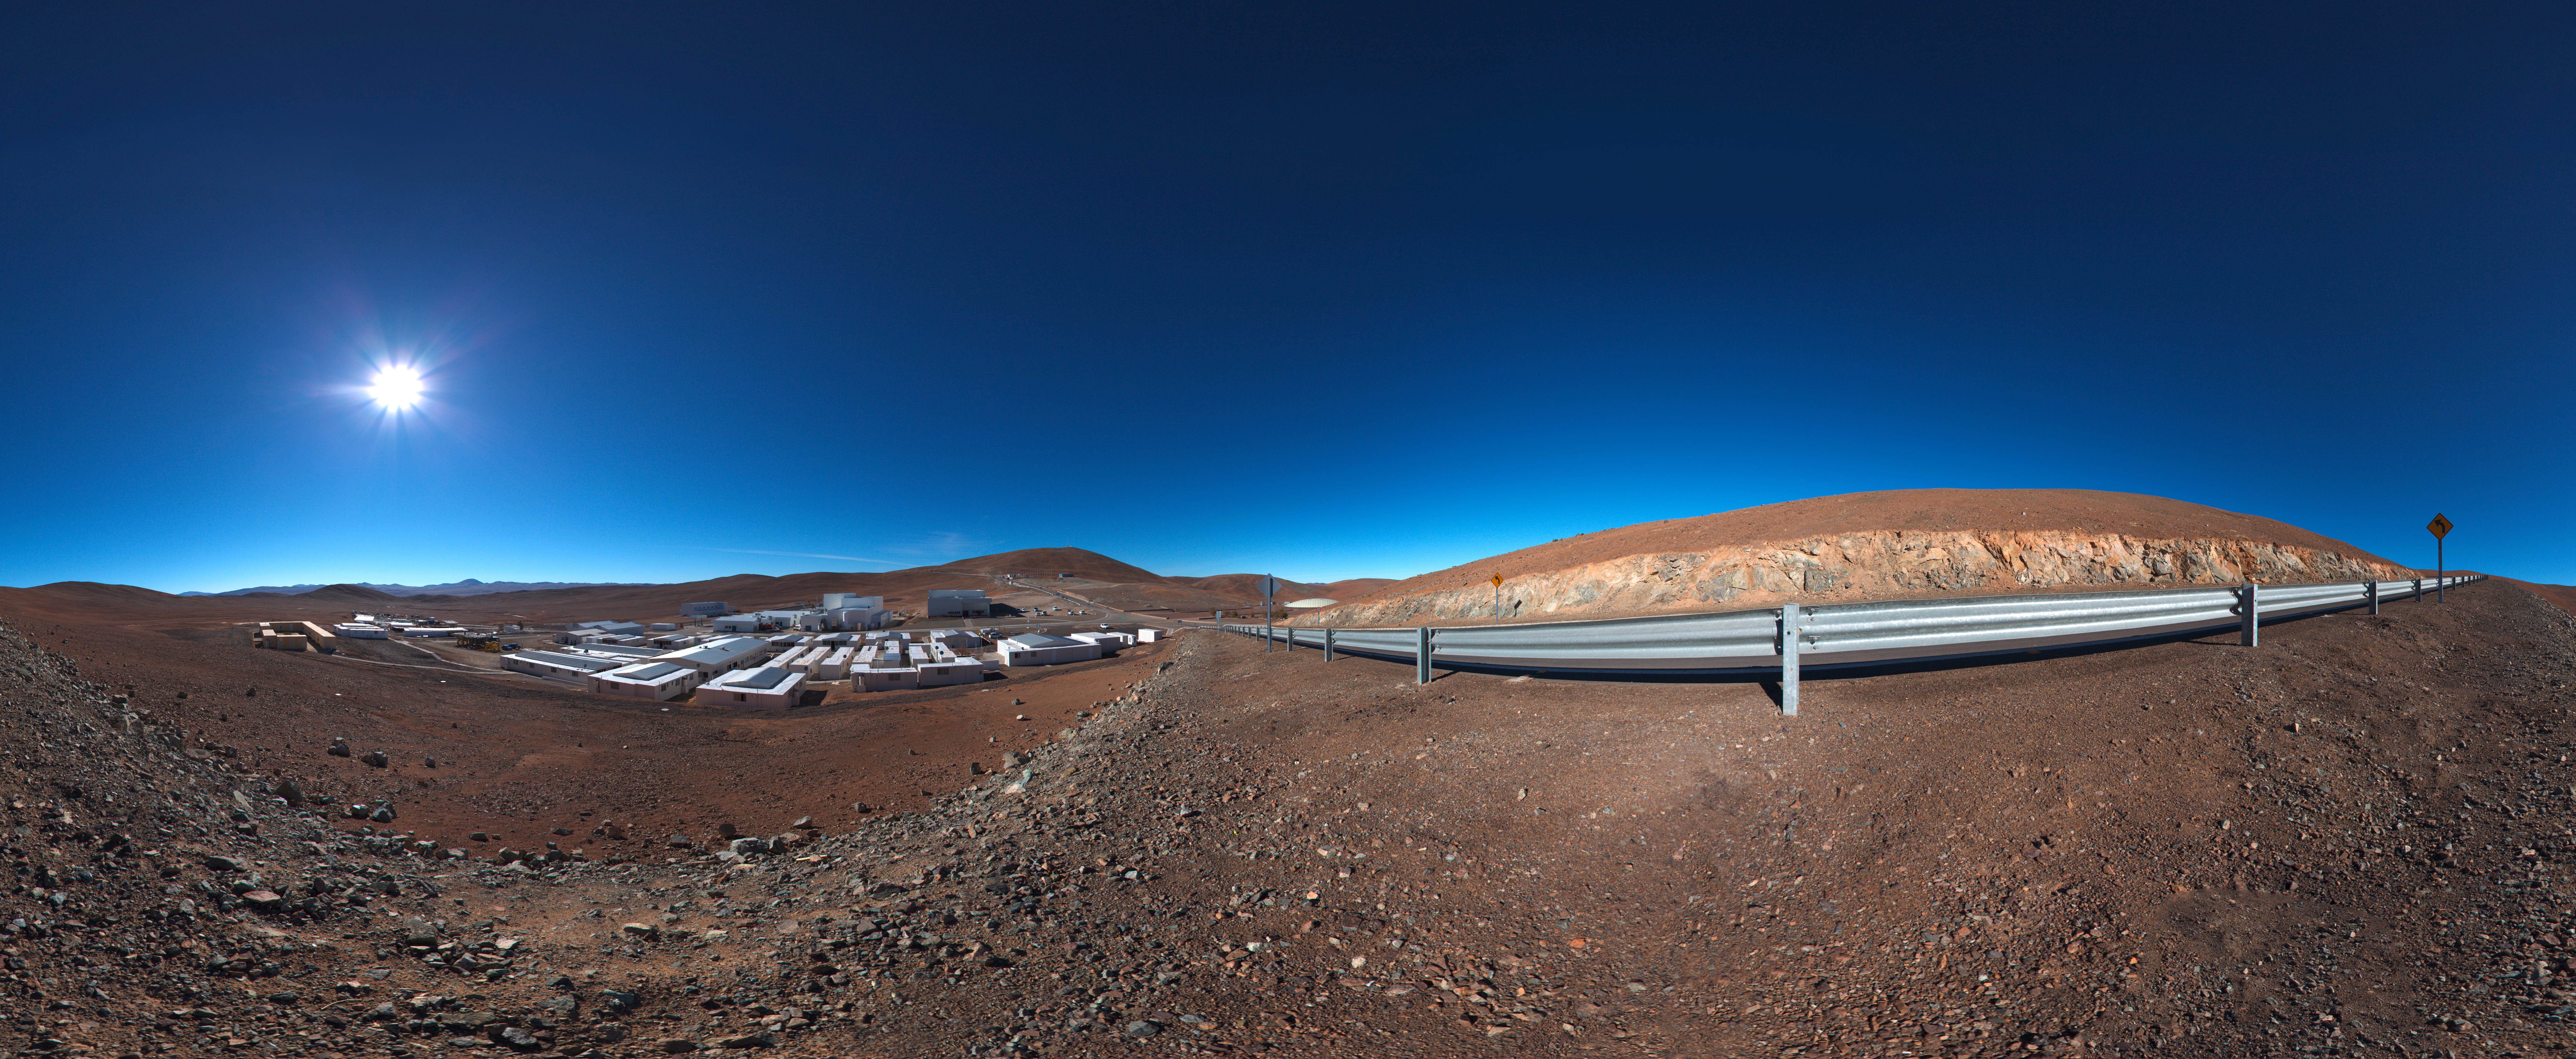

Panoramic of Paranal Basecamp

This 360 degree panorama shows the Paranal Observatory basecamp.

Credit: ESO